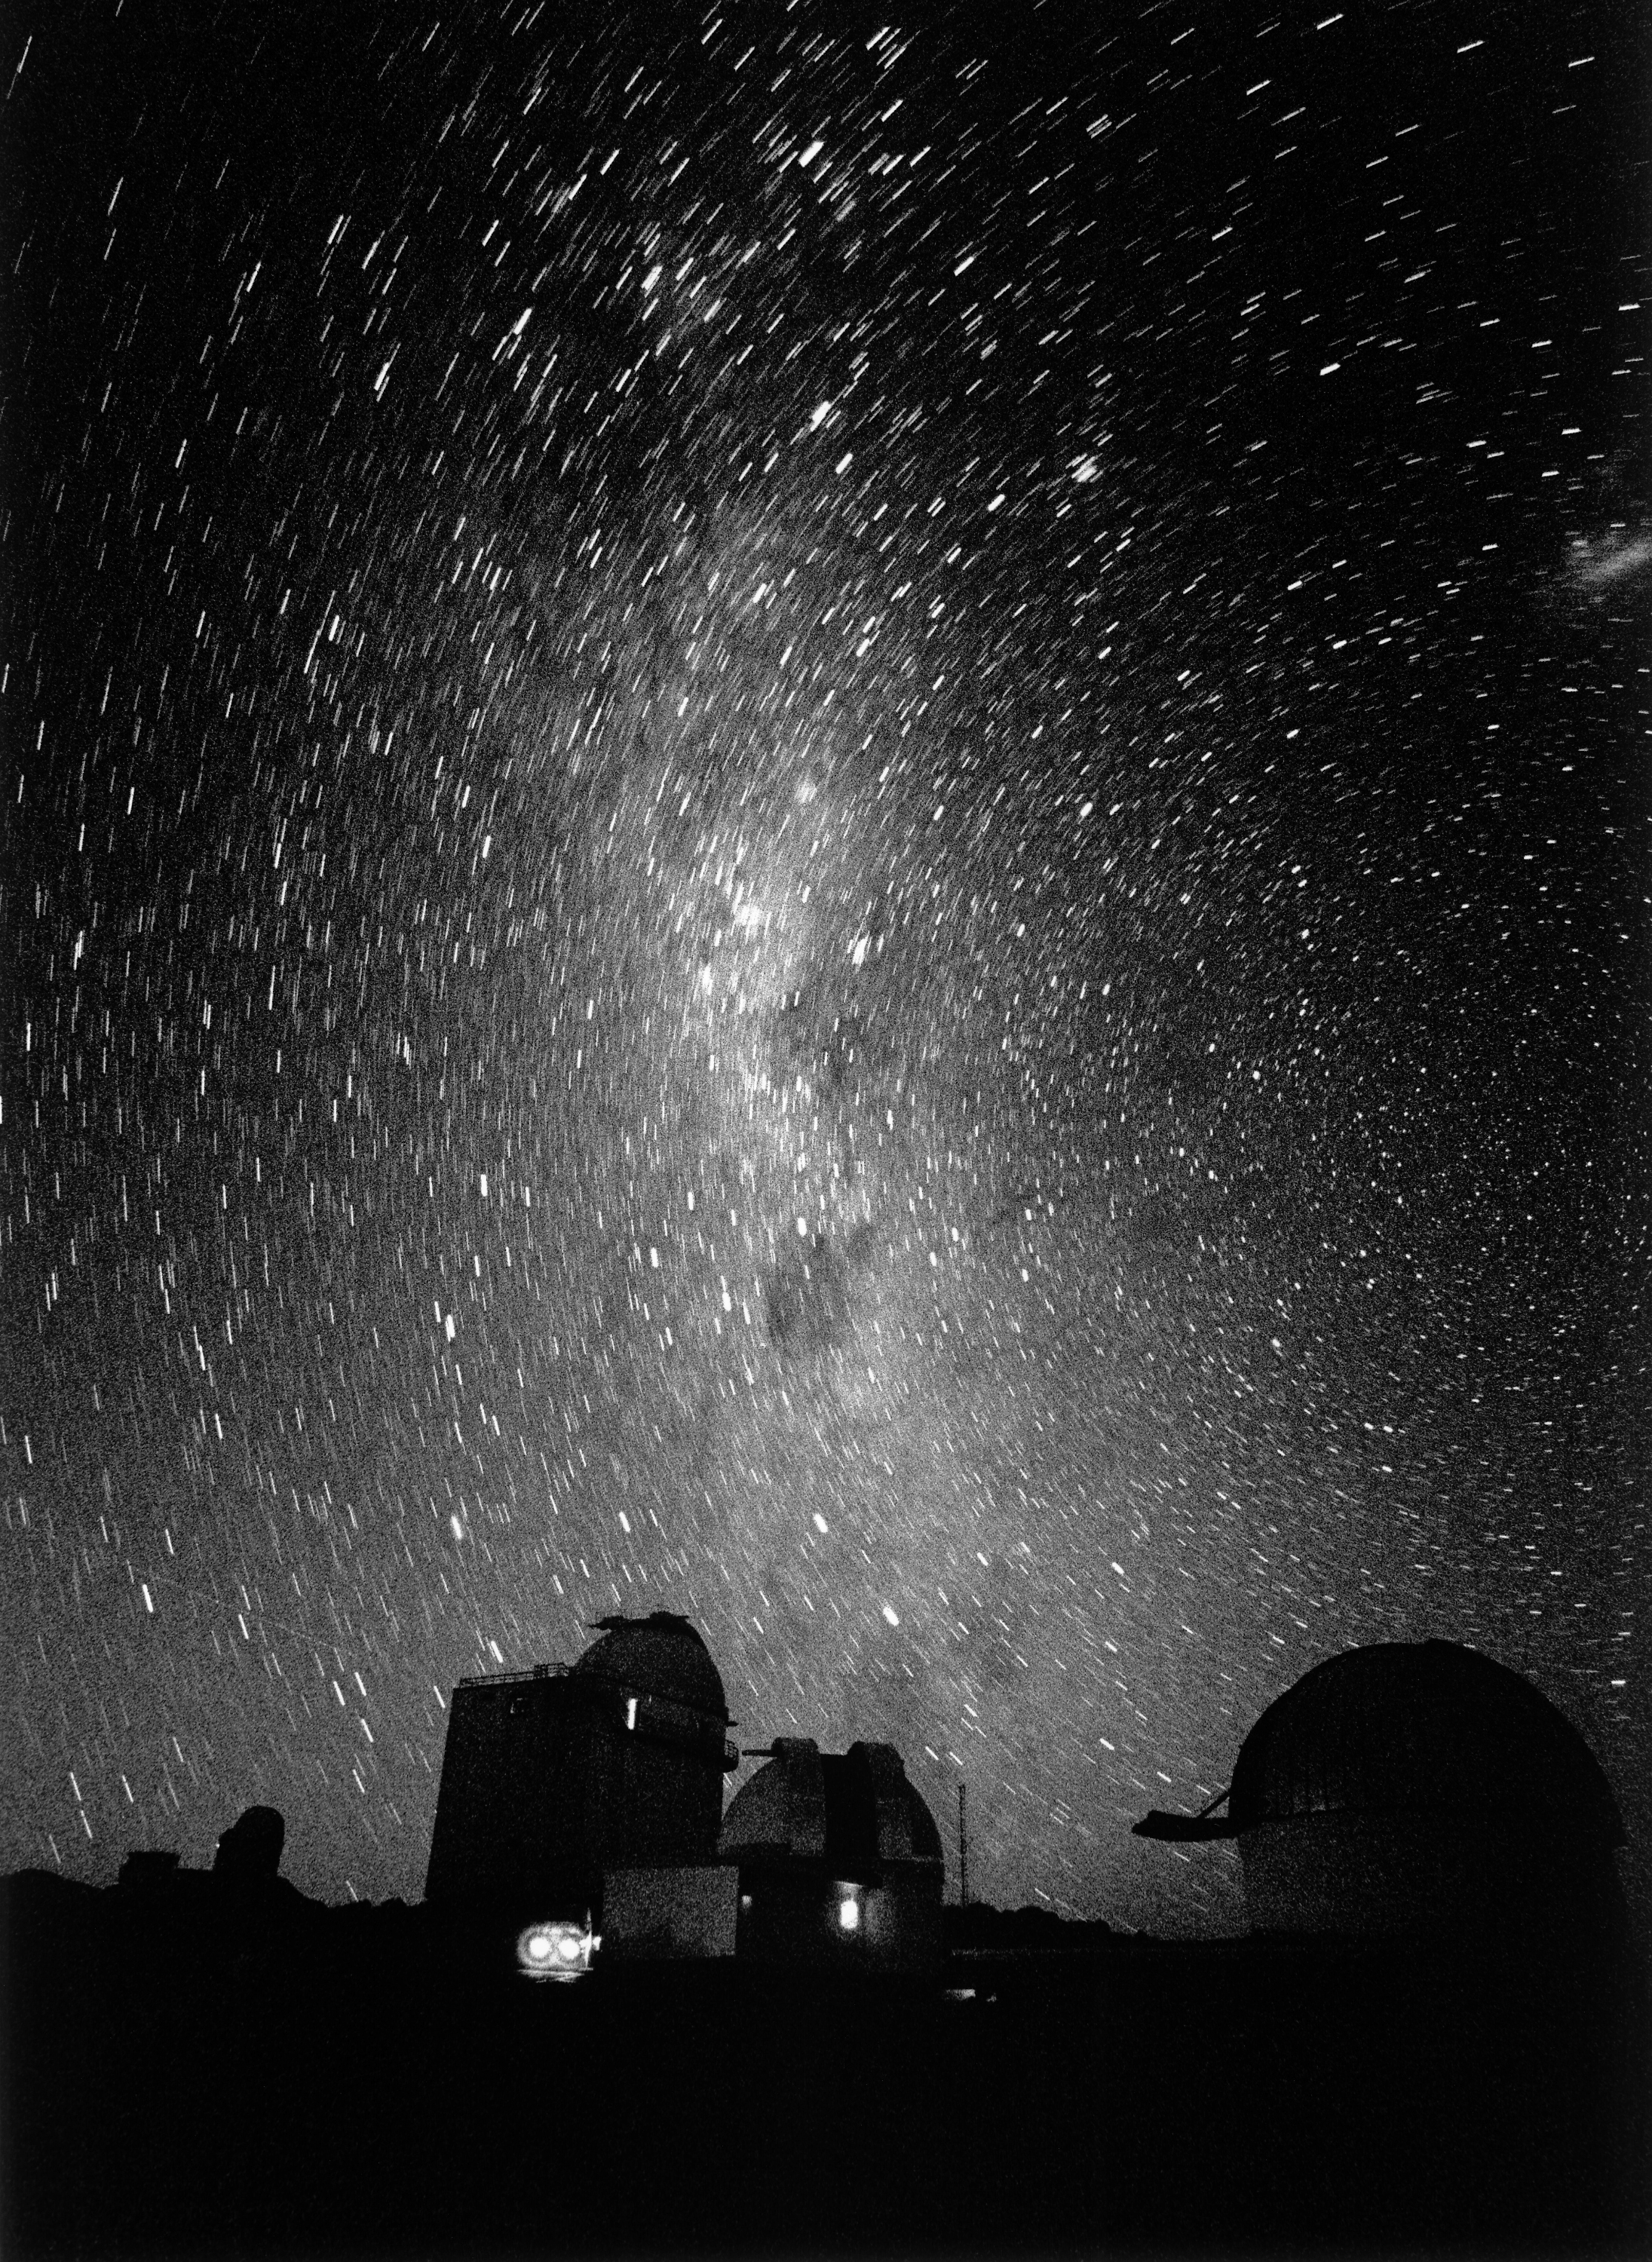

The small telescopes at La Silla

The small telescopes on La Silla under the Milky Way

Credit: ESO/H.H.Heyer